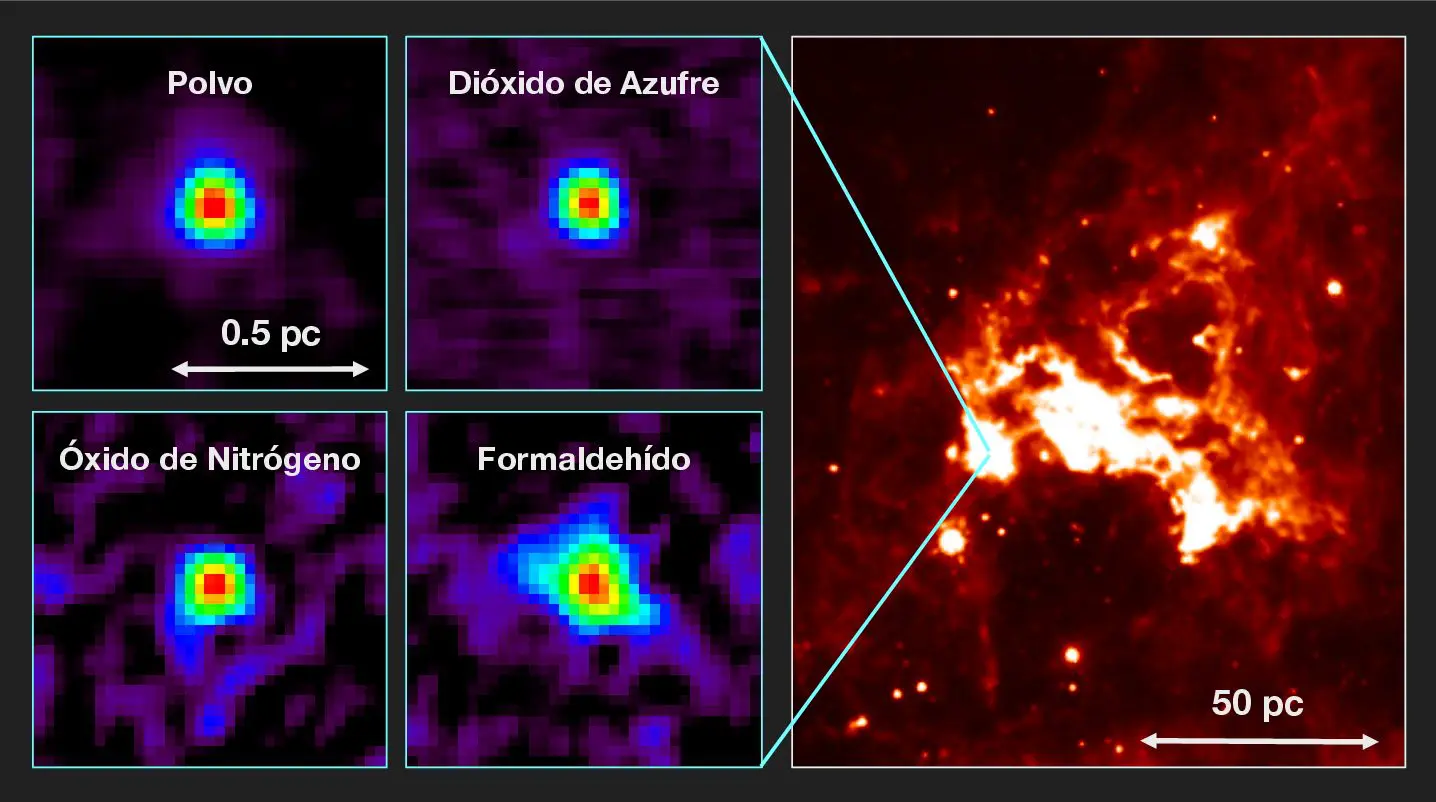

Hot molecular core in the Large Magellanic Cloud

Left: Distributions of molecular line emission from a hot molecular core in the Large Magellanic Cloud observed with ALMA. Emissions from dust, sulfur dioxide (SO2), nitric oxide (NO), and formaldehyde (H2CO) are shown as examples. Right: An infrared image of the surrounding star-forming region (based on the 8 micron data provided by the NASA/Spitzer Space Telescope).

Credit: T. Shimonishi/Tohoku University, ALMA (ESO/NAOJ/NRAO)